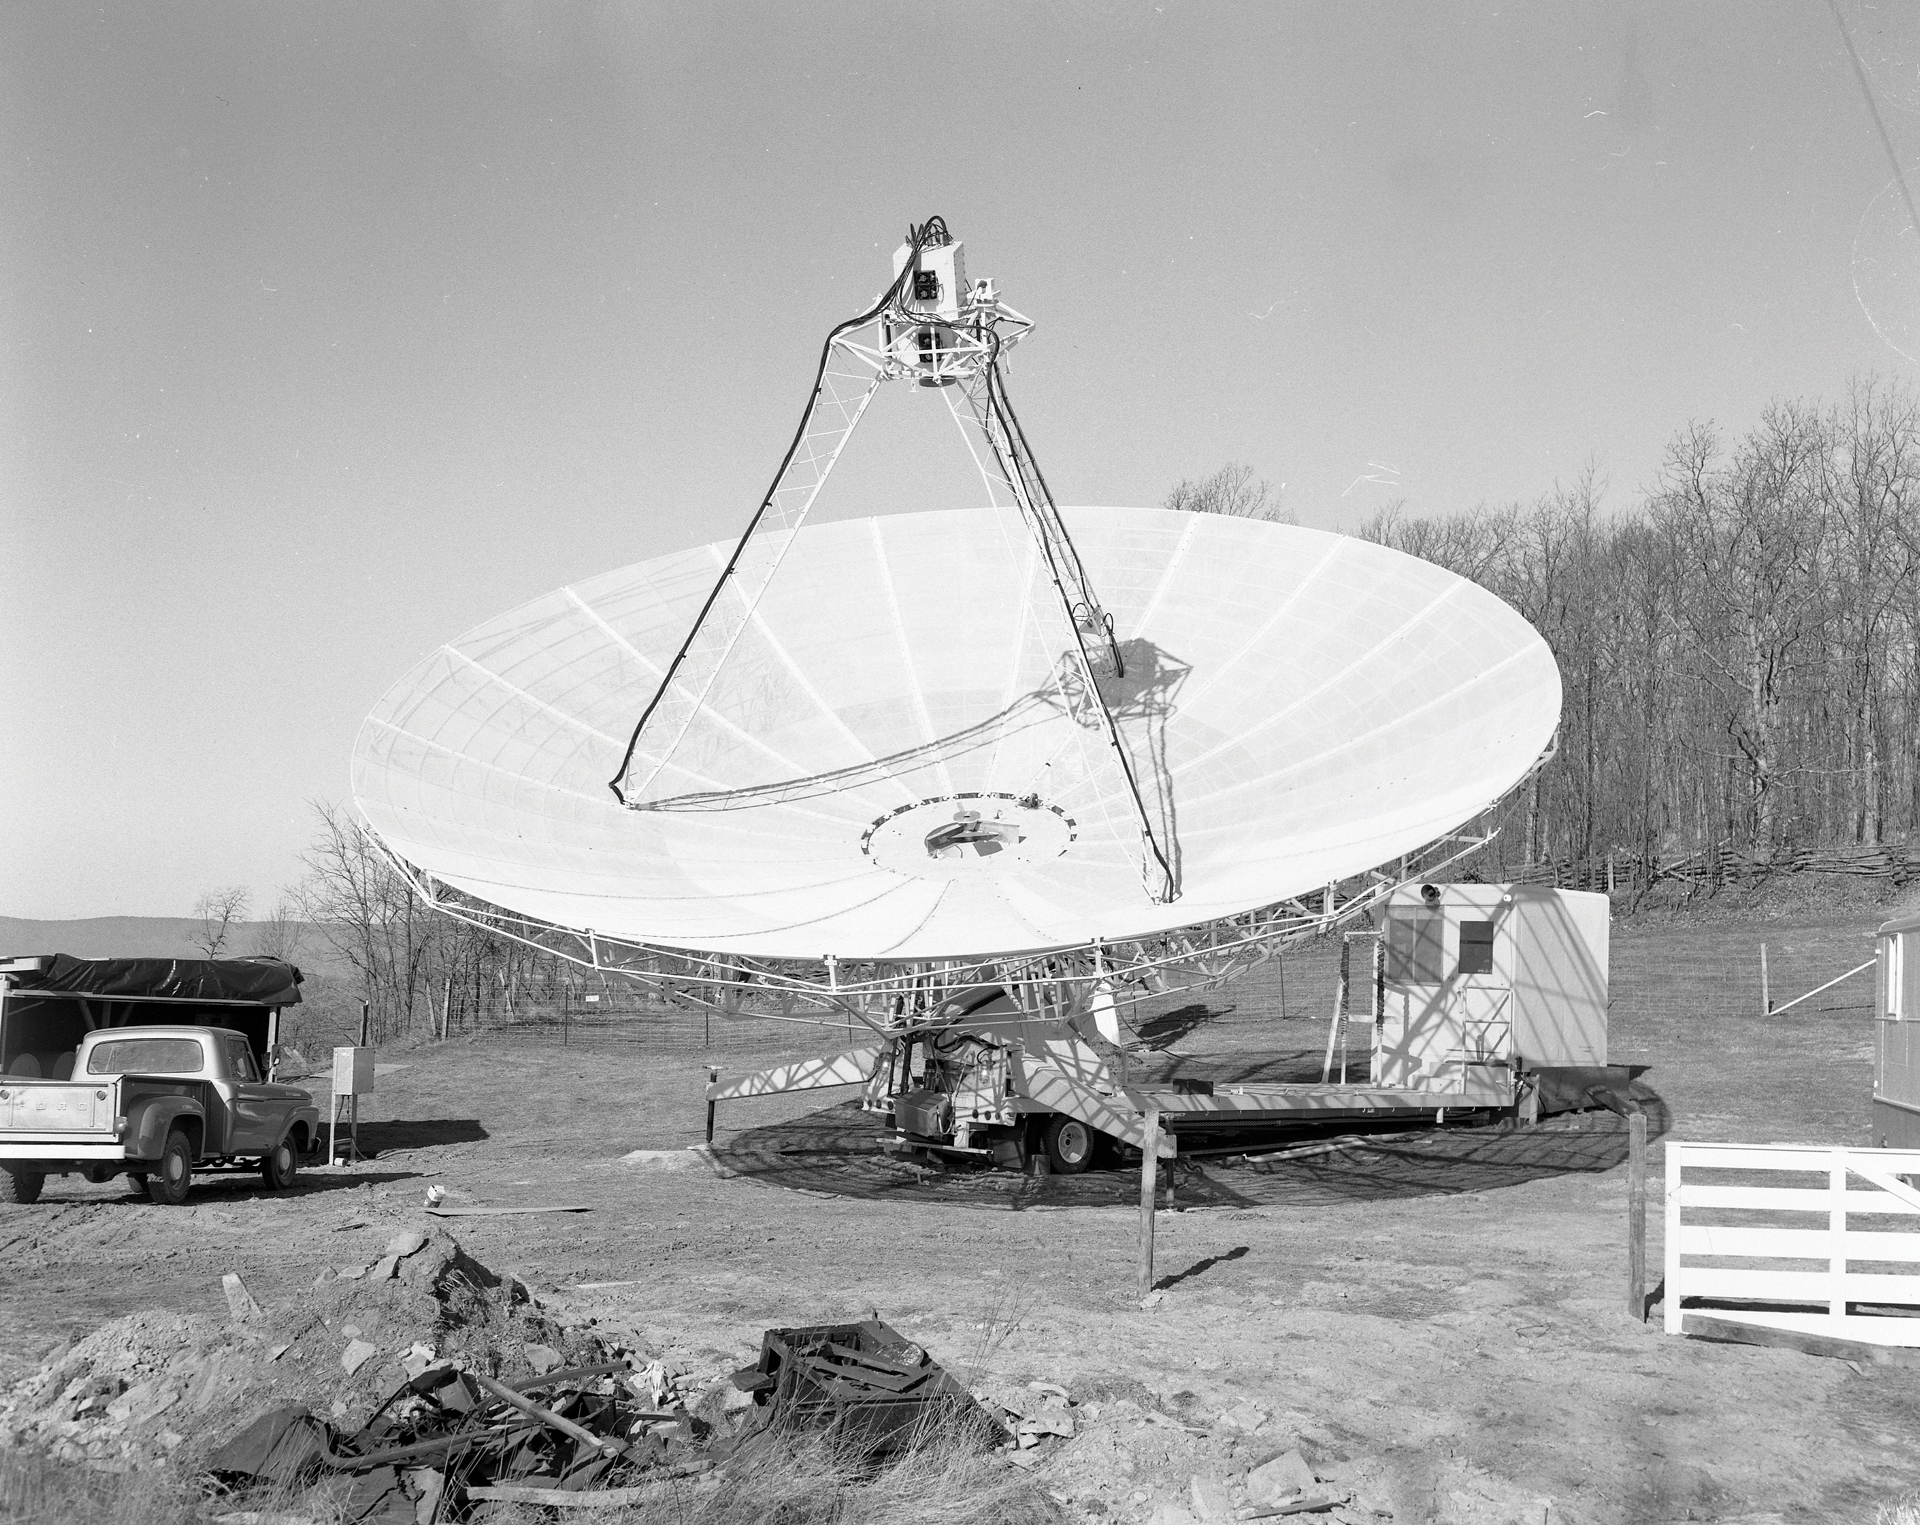

Green Bank’s 42-foot portable telescope

Through 1976, this 42-foot portable radio telescope served as the fourth, remote member of the Green Bank Interferometer (GBI), the testbed for the Very Large Array (VLA). The 42-foot’s trailer integrated the telescope’s donut-shaped drive and a small control room, and during moves, it carried the disassembled dish as stacked panels. This photo was taken in 1967, when the telescope was assembled and tested in Green Bank.

Credit: NRAO/AUI/NSF